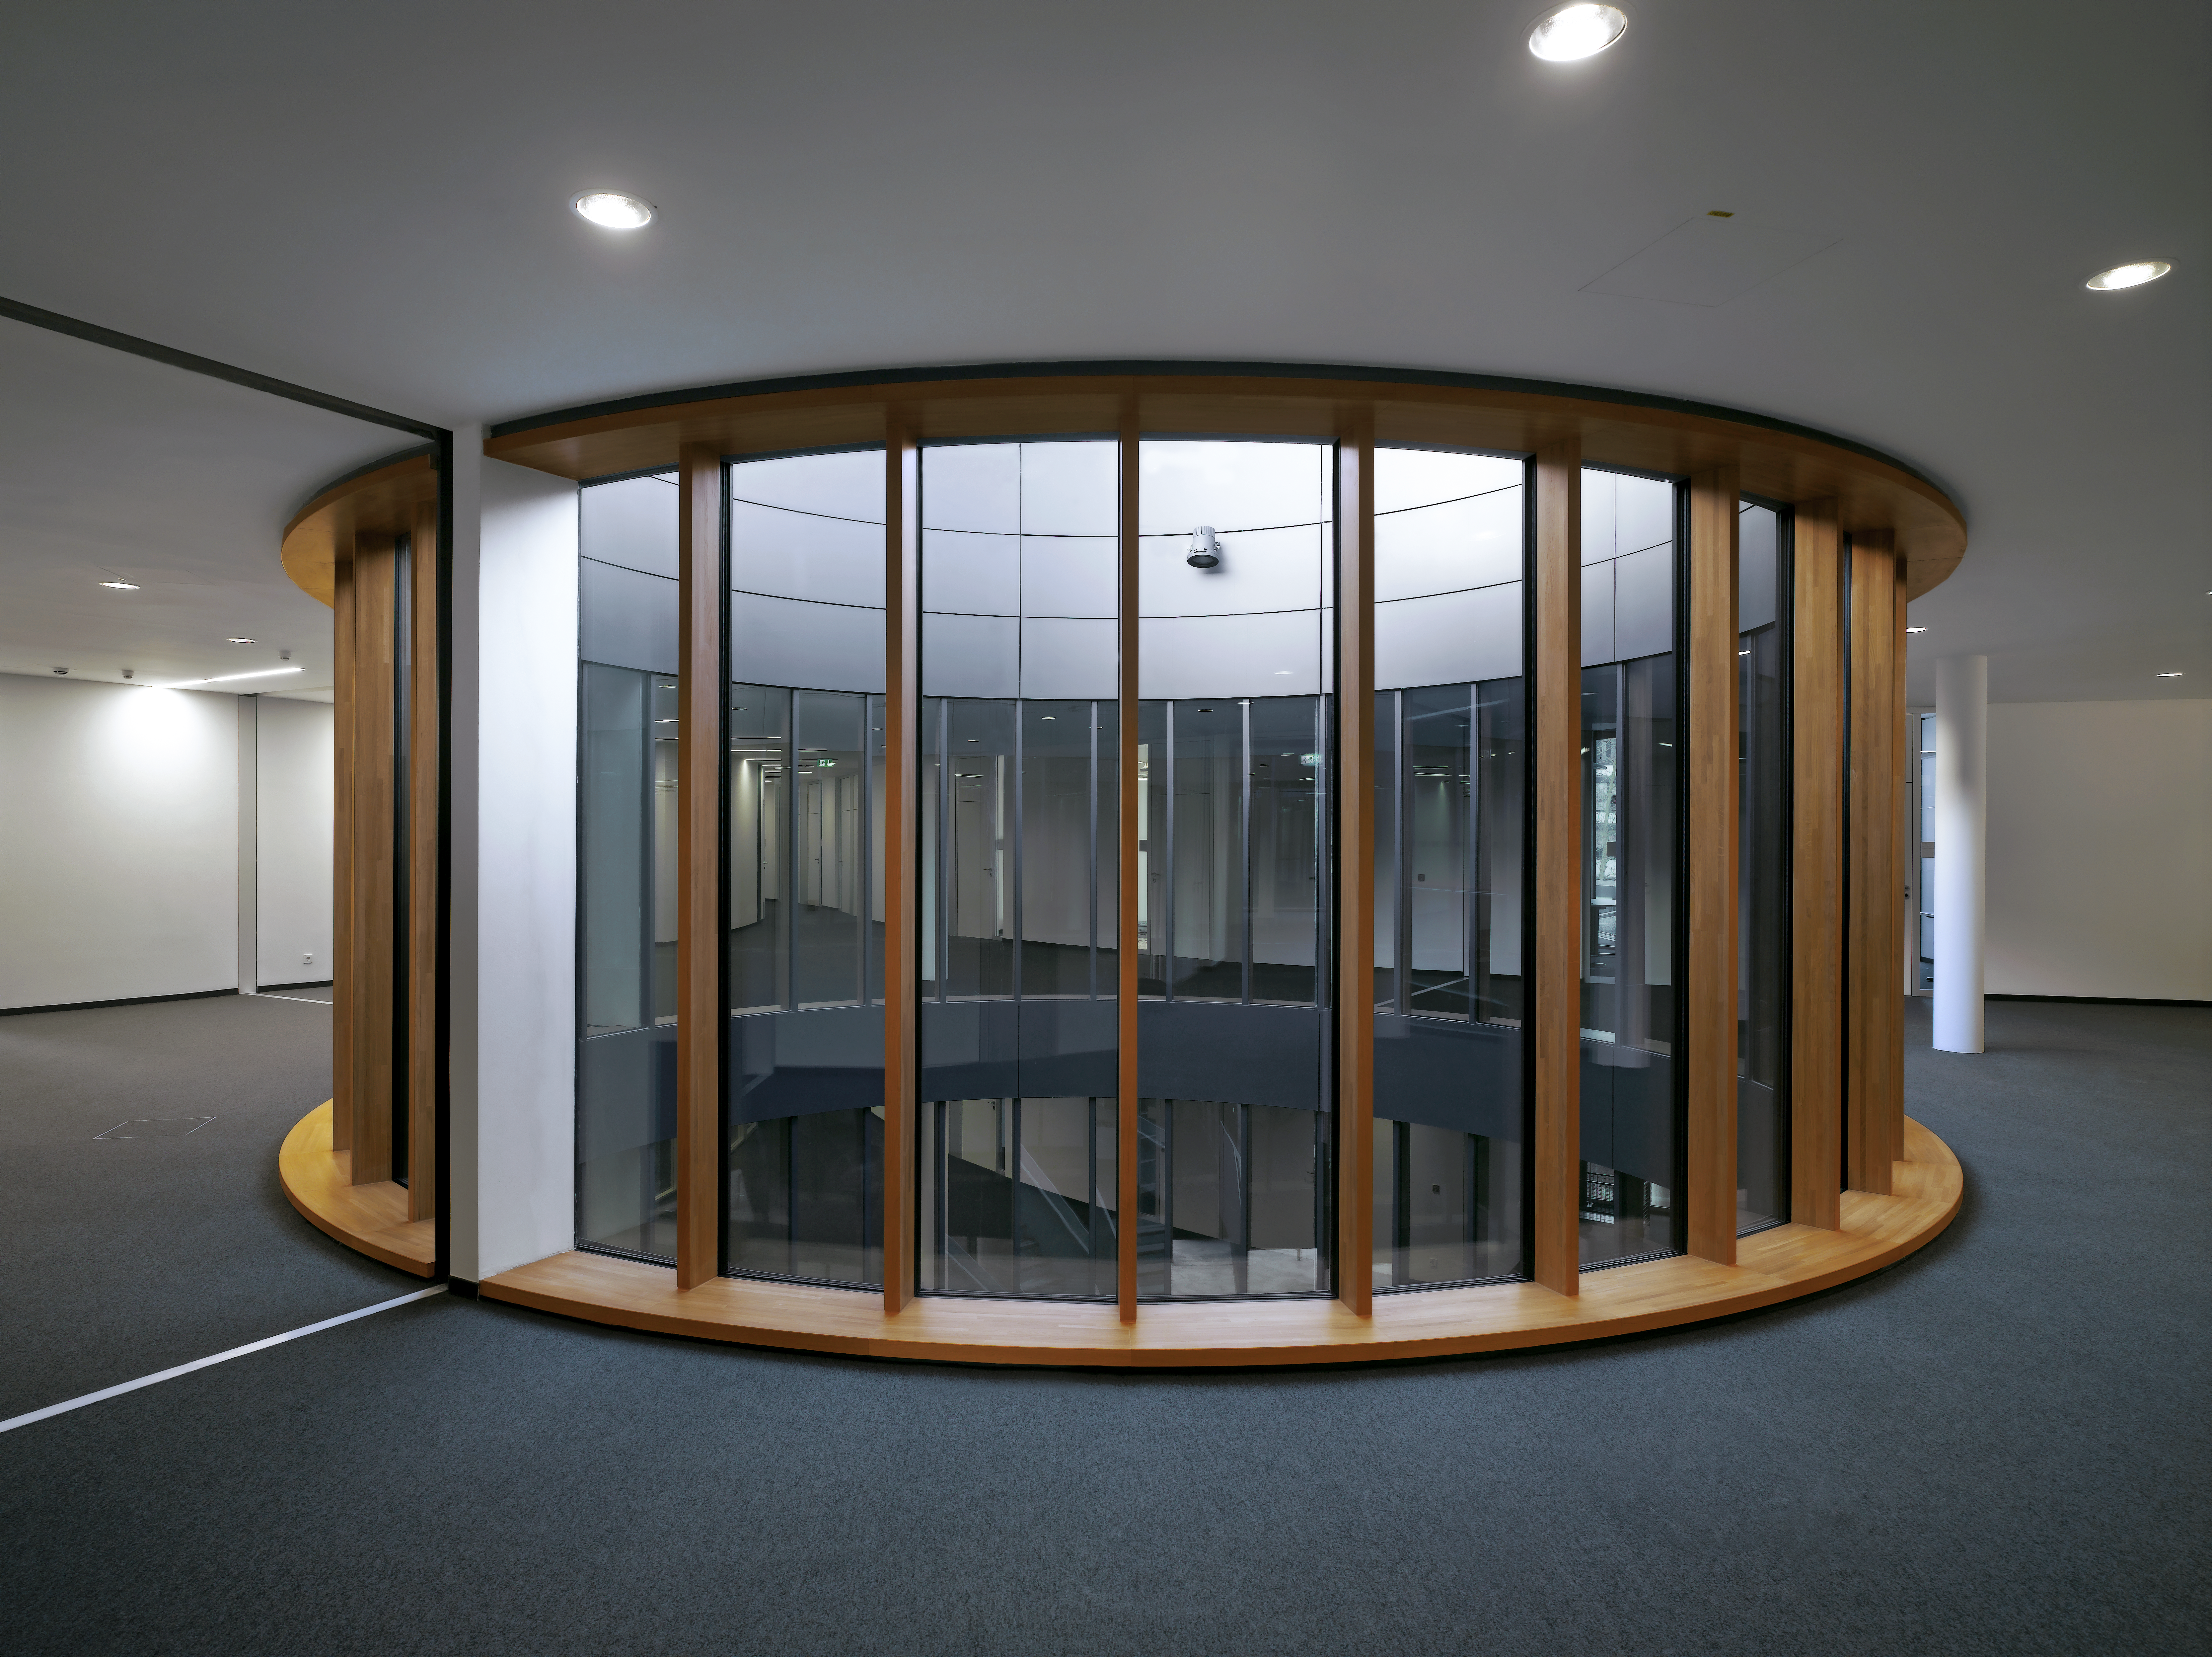

Central courtyards

The three courtyards of the new office building of the ESO Headquarters in Garching, Germany, create three centres around which the offices and conference rooms are arranged.

Credit: Roland Halbe/ESO